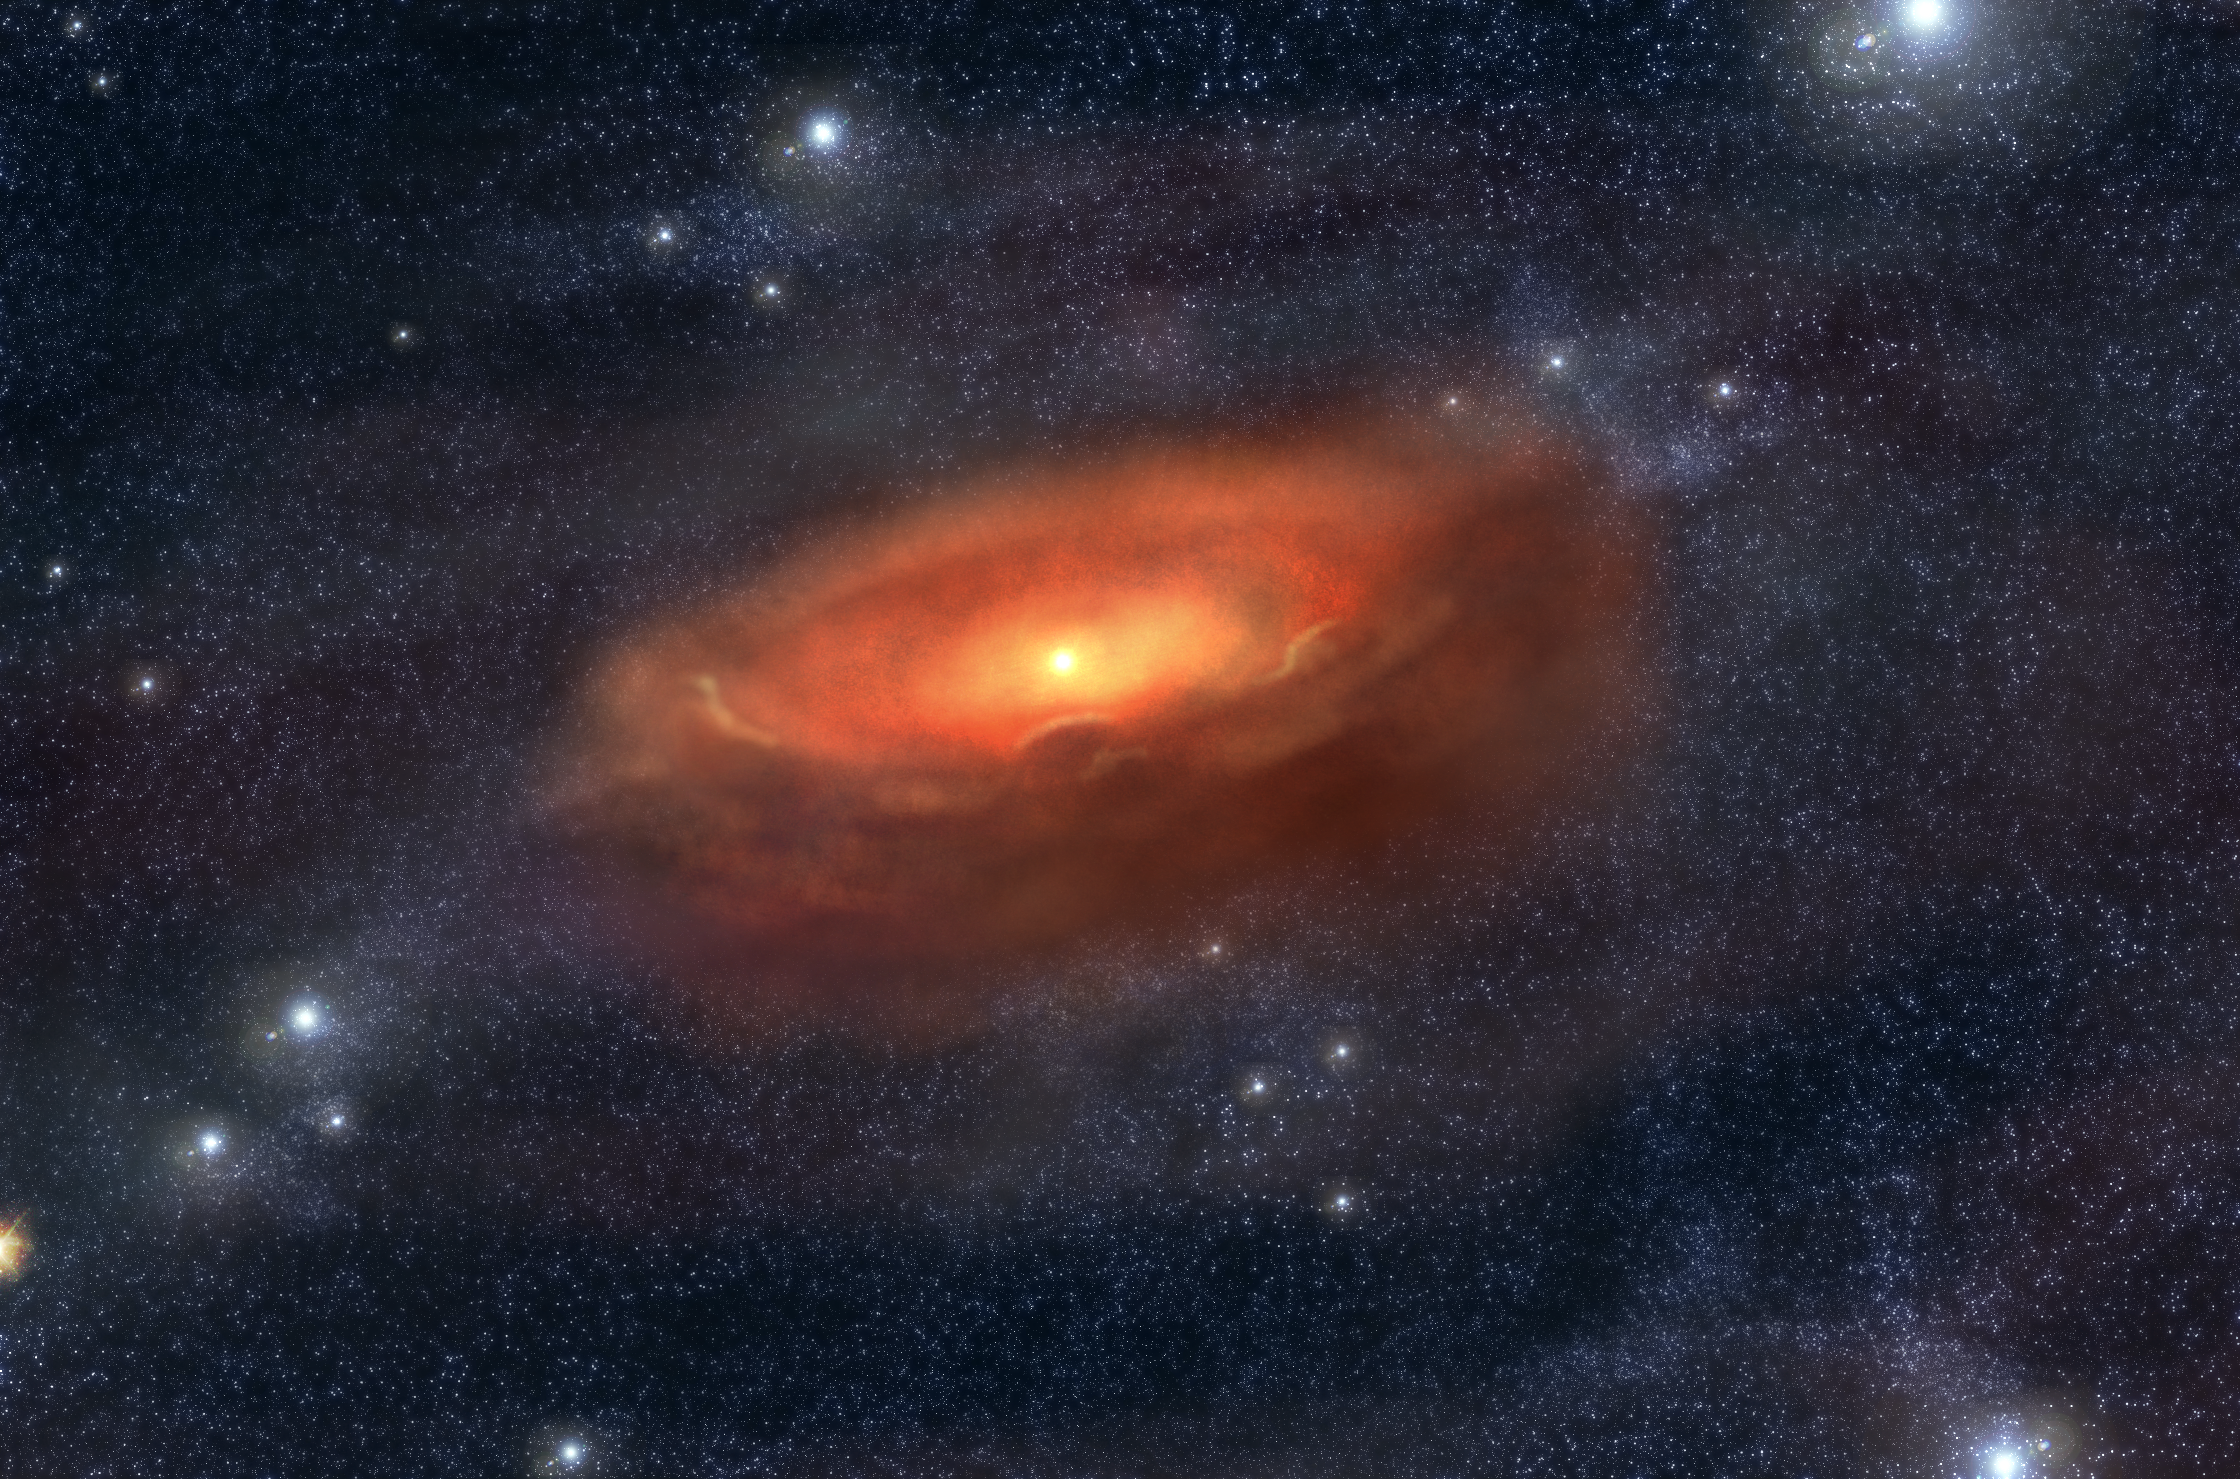

A flared proto-planetary disc (artist's impression)

Artist's impression of a flared proto-planetary disc, similar to what has been deduced from VISIR observations on ESO's Very Large Telescope around the 2.5 solar mass star HD 97048.

Credit: ESO